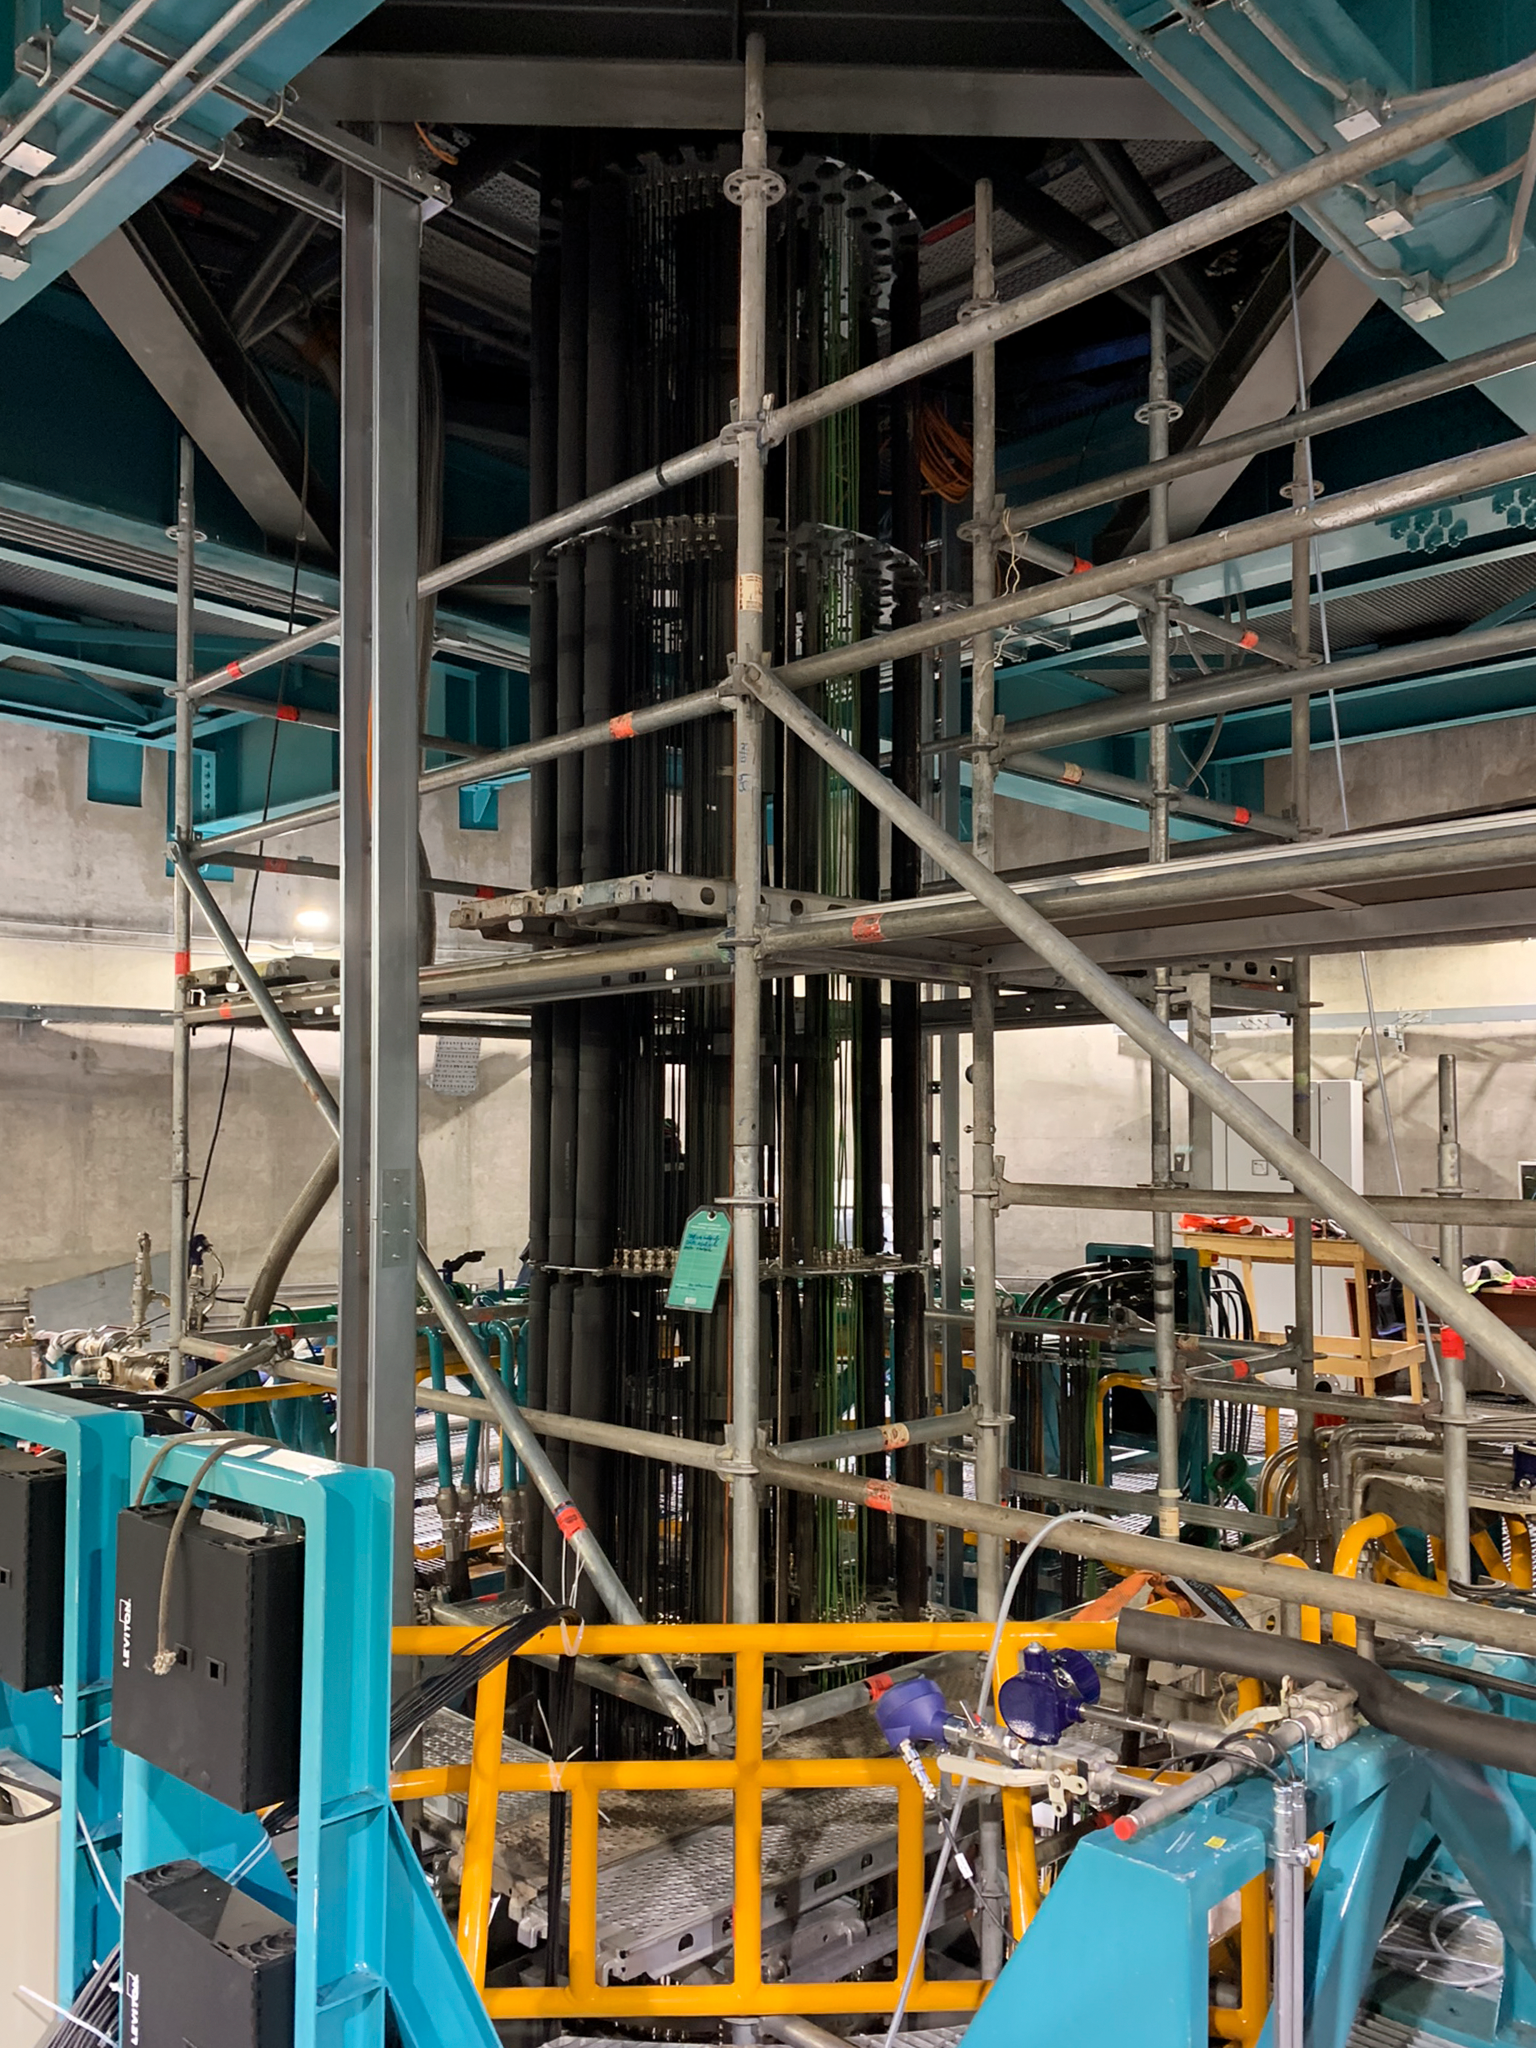

Under Telescope Floor at Rubin Observatory

We are under the telescope floor at the Rubin Observatory looking at all the cables that connect from the stationary pier that holds the telescope to the telescope itself which moves. These cables form a large drape that allows them to extend or hang down as the telescope moves.

Credit: RubinObs/NOIRLab/SLAC/NSF/DOE/AURA/B. Blum